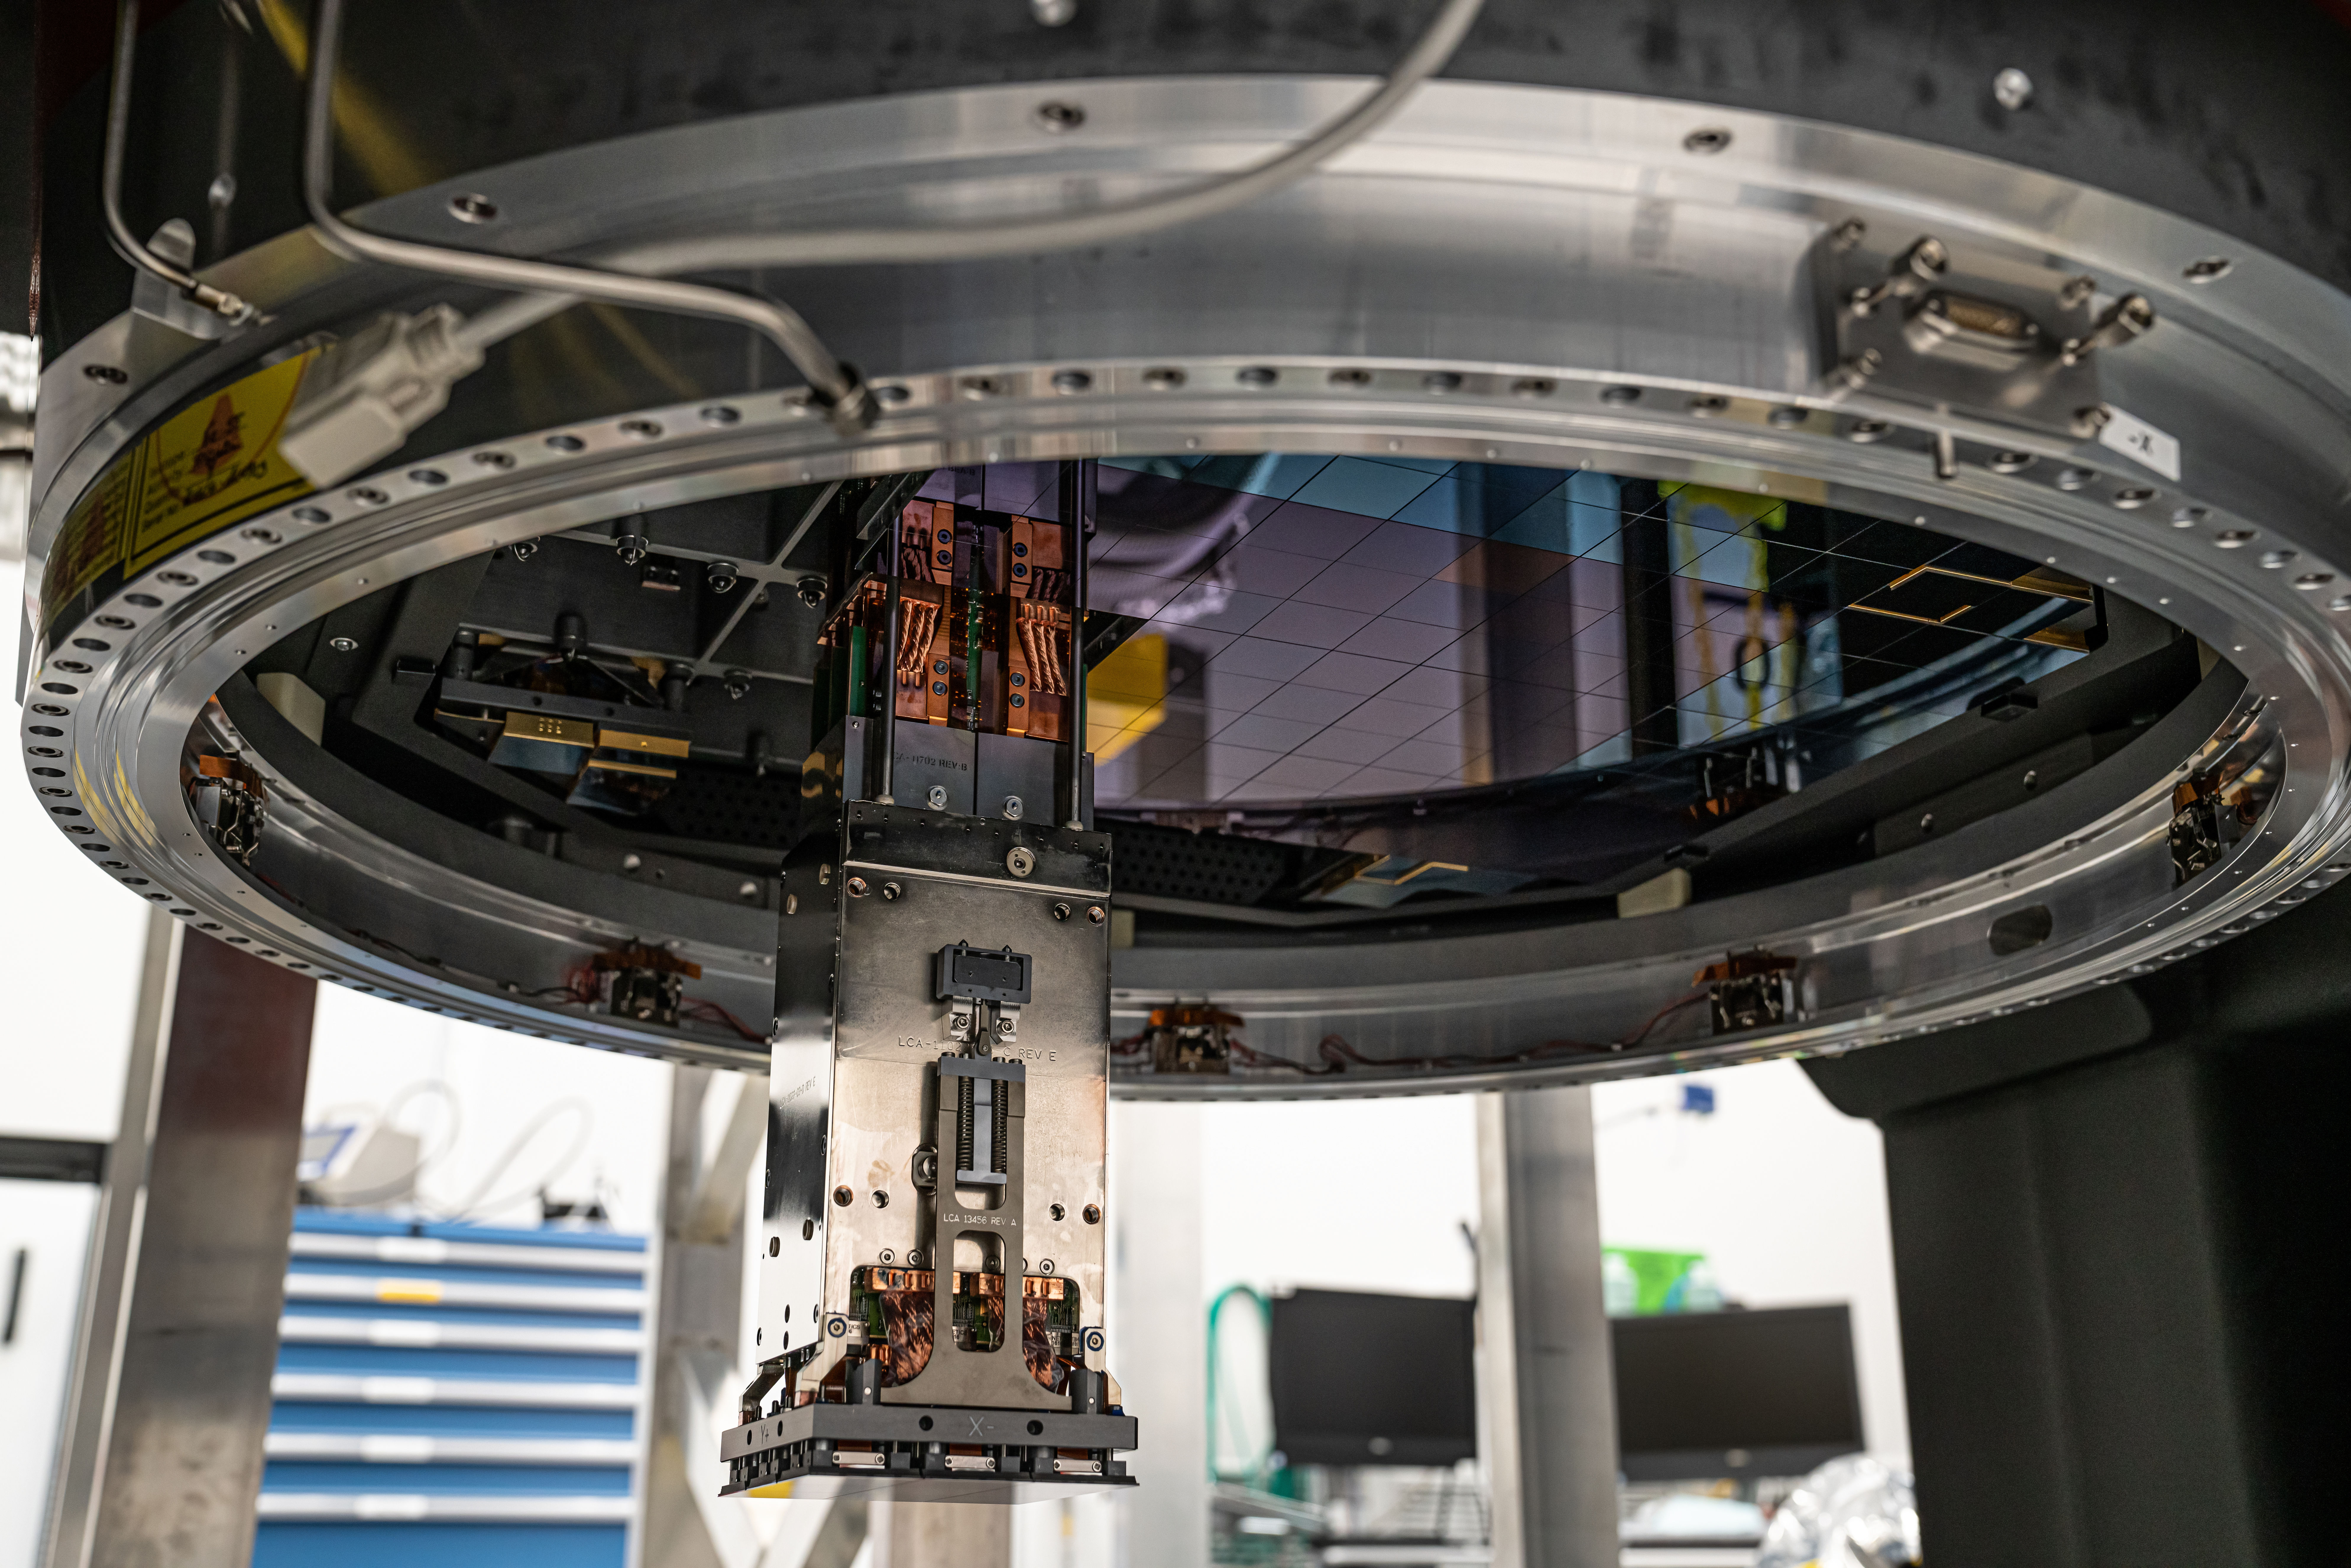

Vera C. Rubin Observatory LSST Camera Focal Plane Build 094

The 14th RTM to be installed was a particularly challenging installation which required a couple stops and conferences to discuss solutions before finally succeeding.

Credit: Jacqueline Orrell/SLAC National Accelerator Laboratory